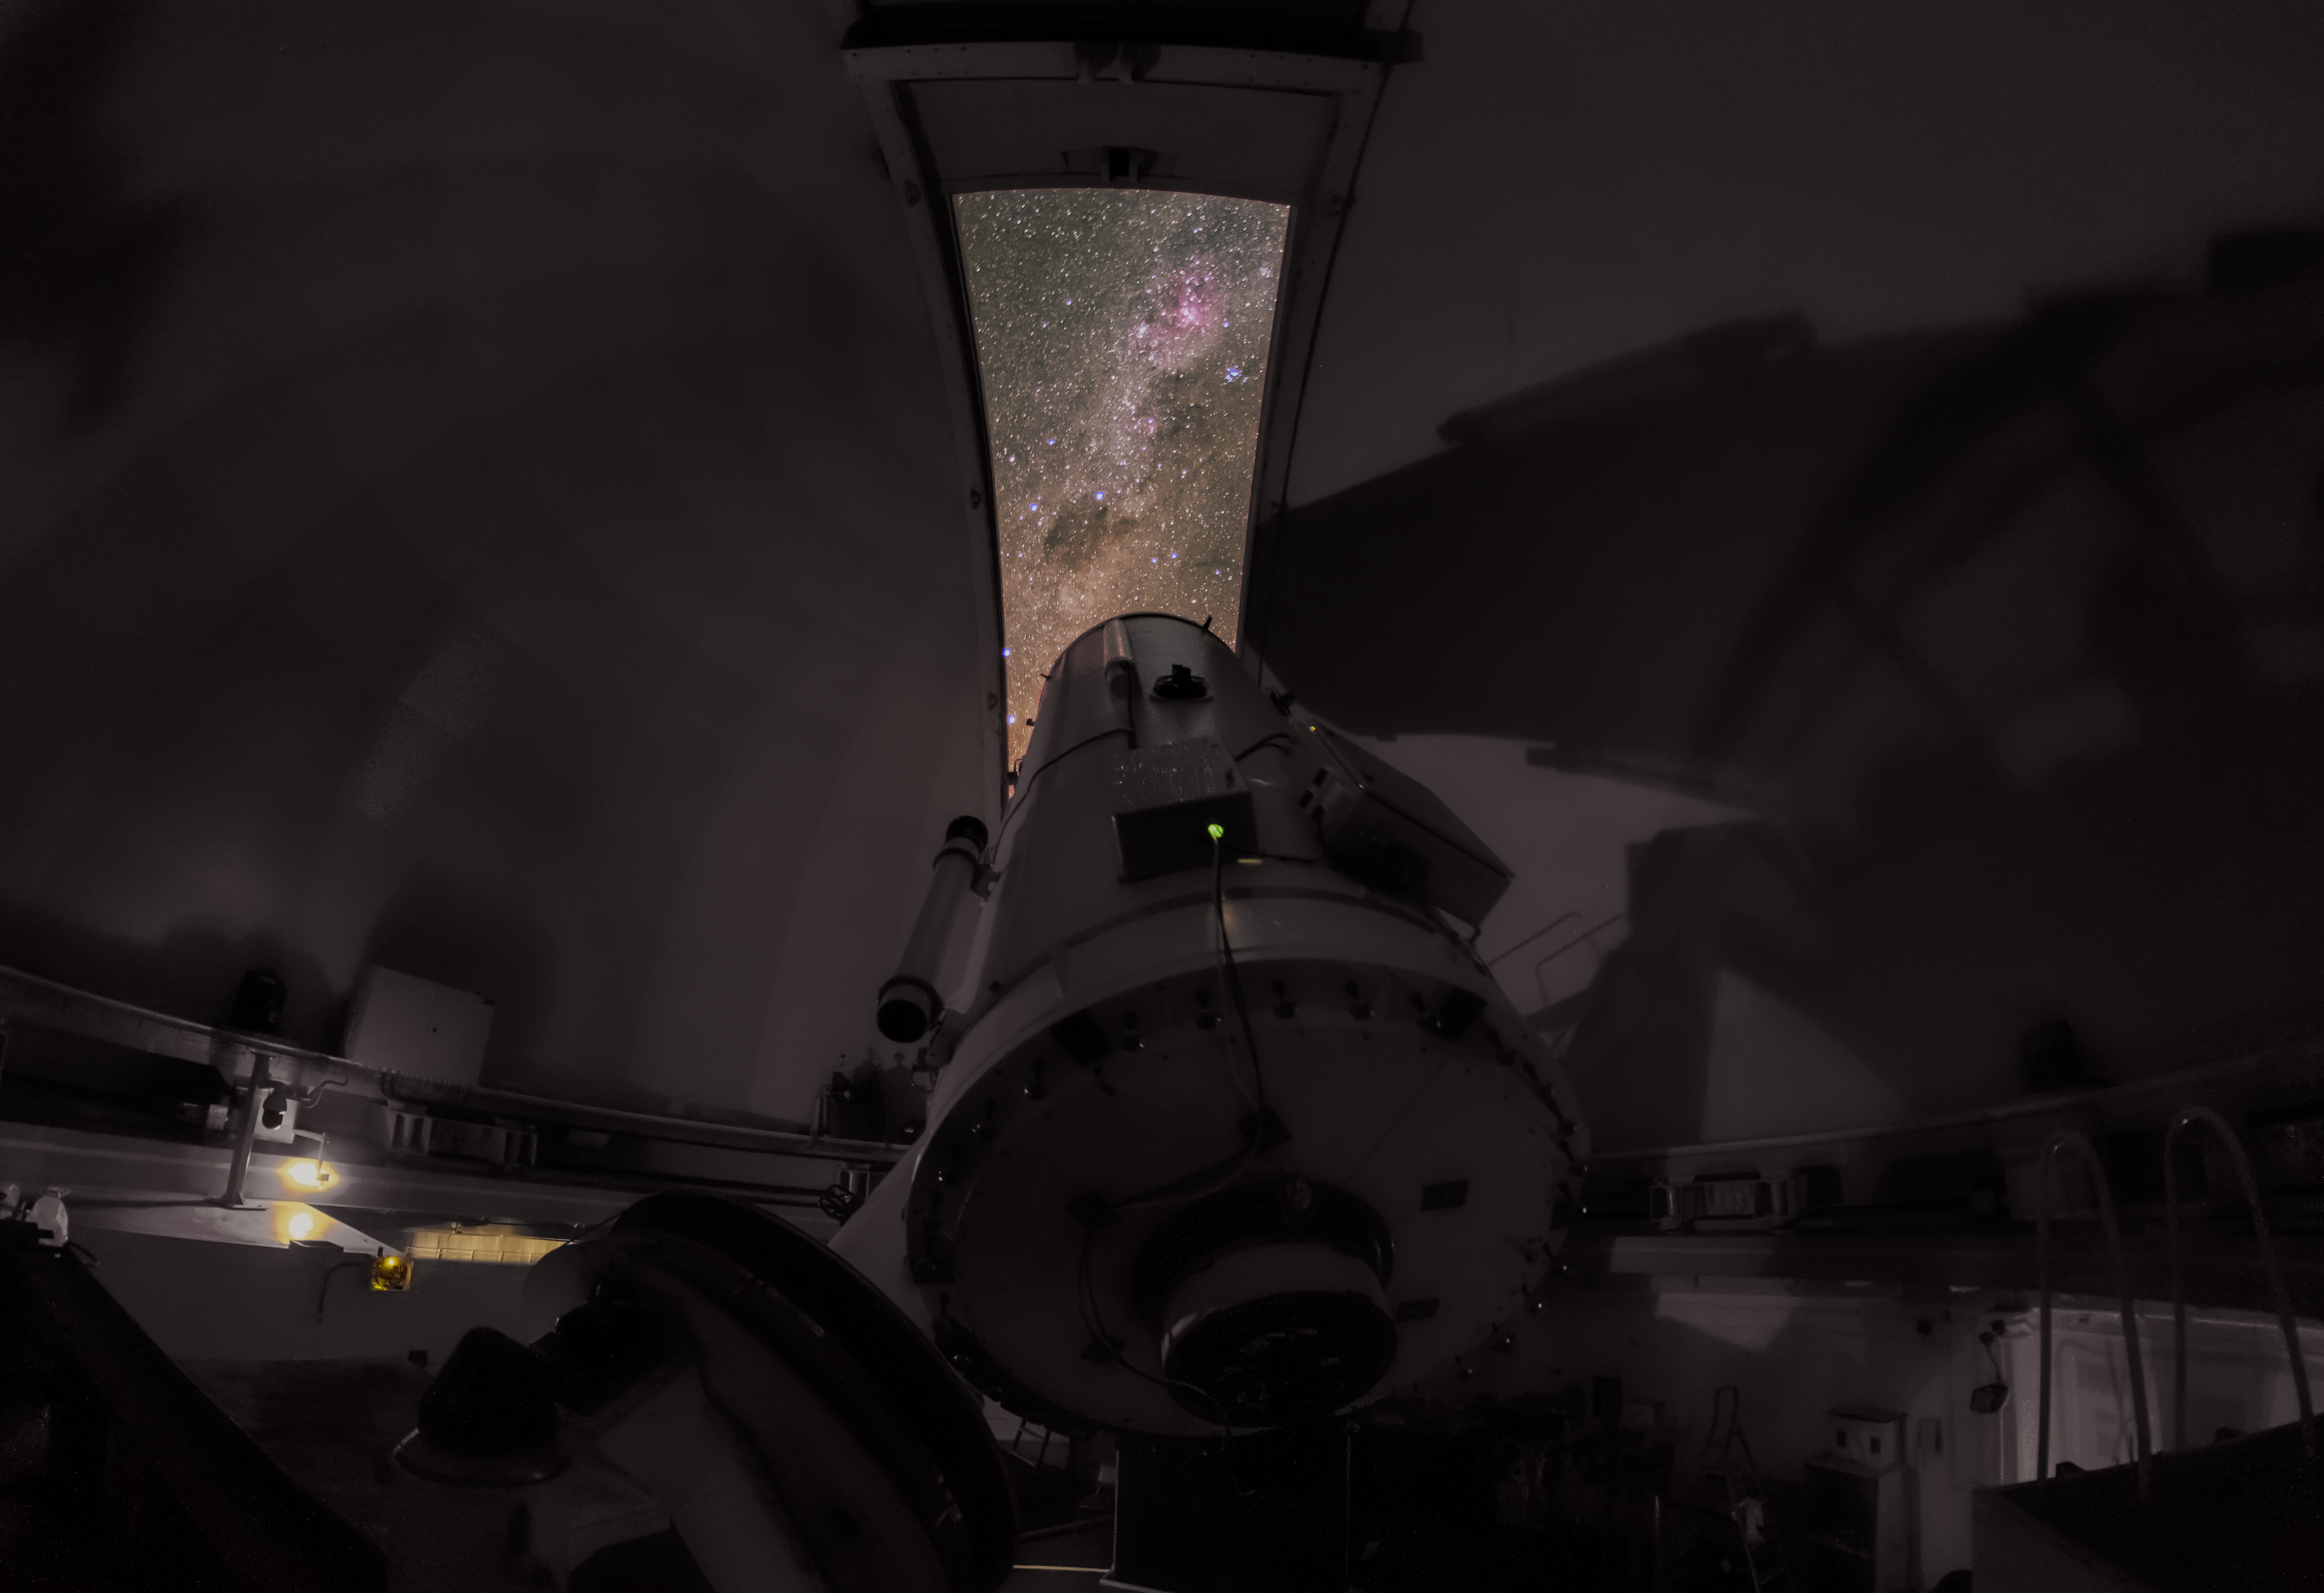

A window to the galaxy

The ESO 1.52-metre telescope gazes at the Milky Way from its home at La Silla Observatory in this Picture of the Week. The now retired telescope has uncovered many of the Universe's secrets. Its most popular instrument was the B&C spectrograph, used for almost 30 years to study stars, galaxies and comets. Another instrument, ECHELEC, helped astronomers understand the intense winds of Wolf-Rayet stars, and FEROS discovered exciting exoplanets. When the telescope was decommissioned in 2002, FEROS was moved to the MPG/ESO 2.2-metre telescope, also in La Silla, where it still searches for distant new worlds.

Through the dome’s opening we can see the pink-shaded Carina Nebula, home to some of the most massive and luminous stars in our galaxy. Further down, to the centre-left of the slit, there’s the Coalsack Nebula, a dark cloud of dust. Let’s finish with a quiz: the four stars of the Southern Cross, which appear in the ESO logo, can also be seen here. Can you spot them? Here’s a clue.

Credit: Zdeněk Bardon/ESO